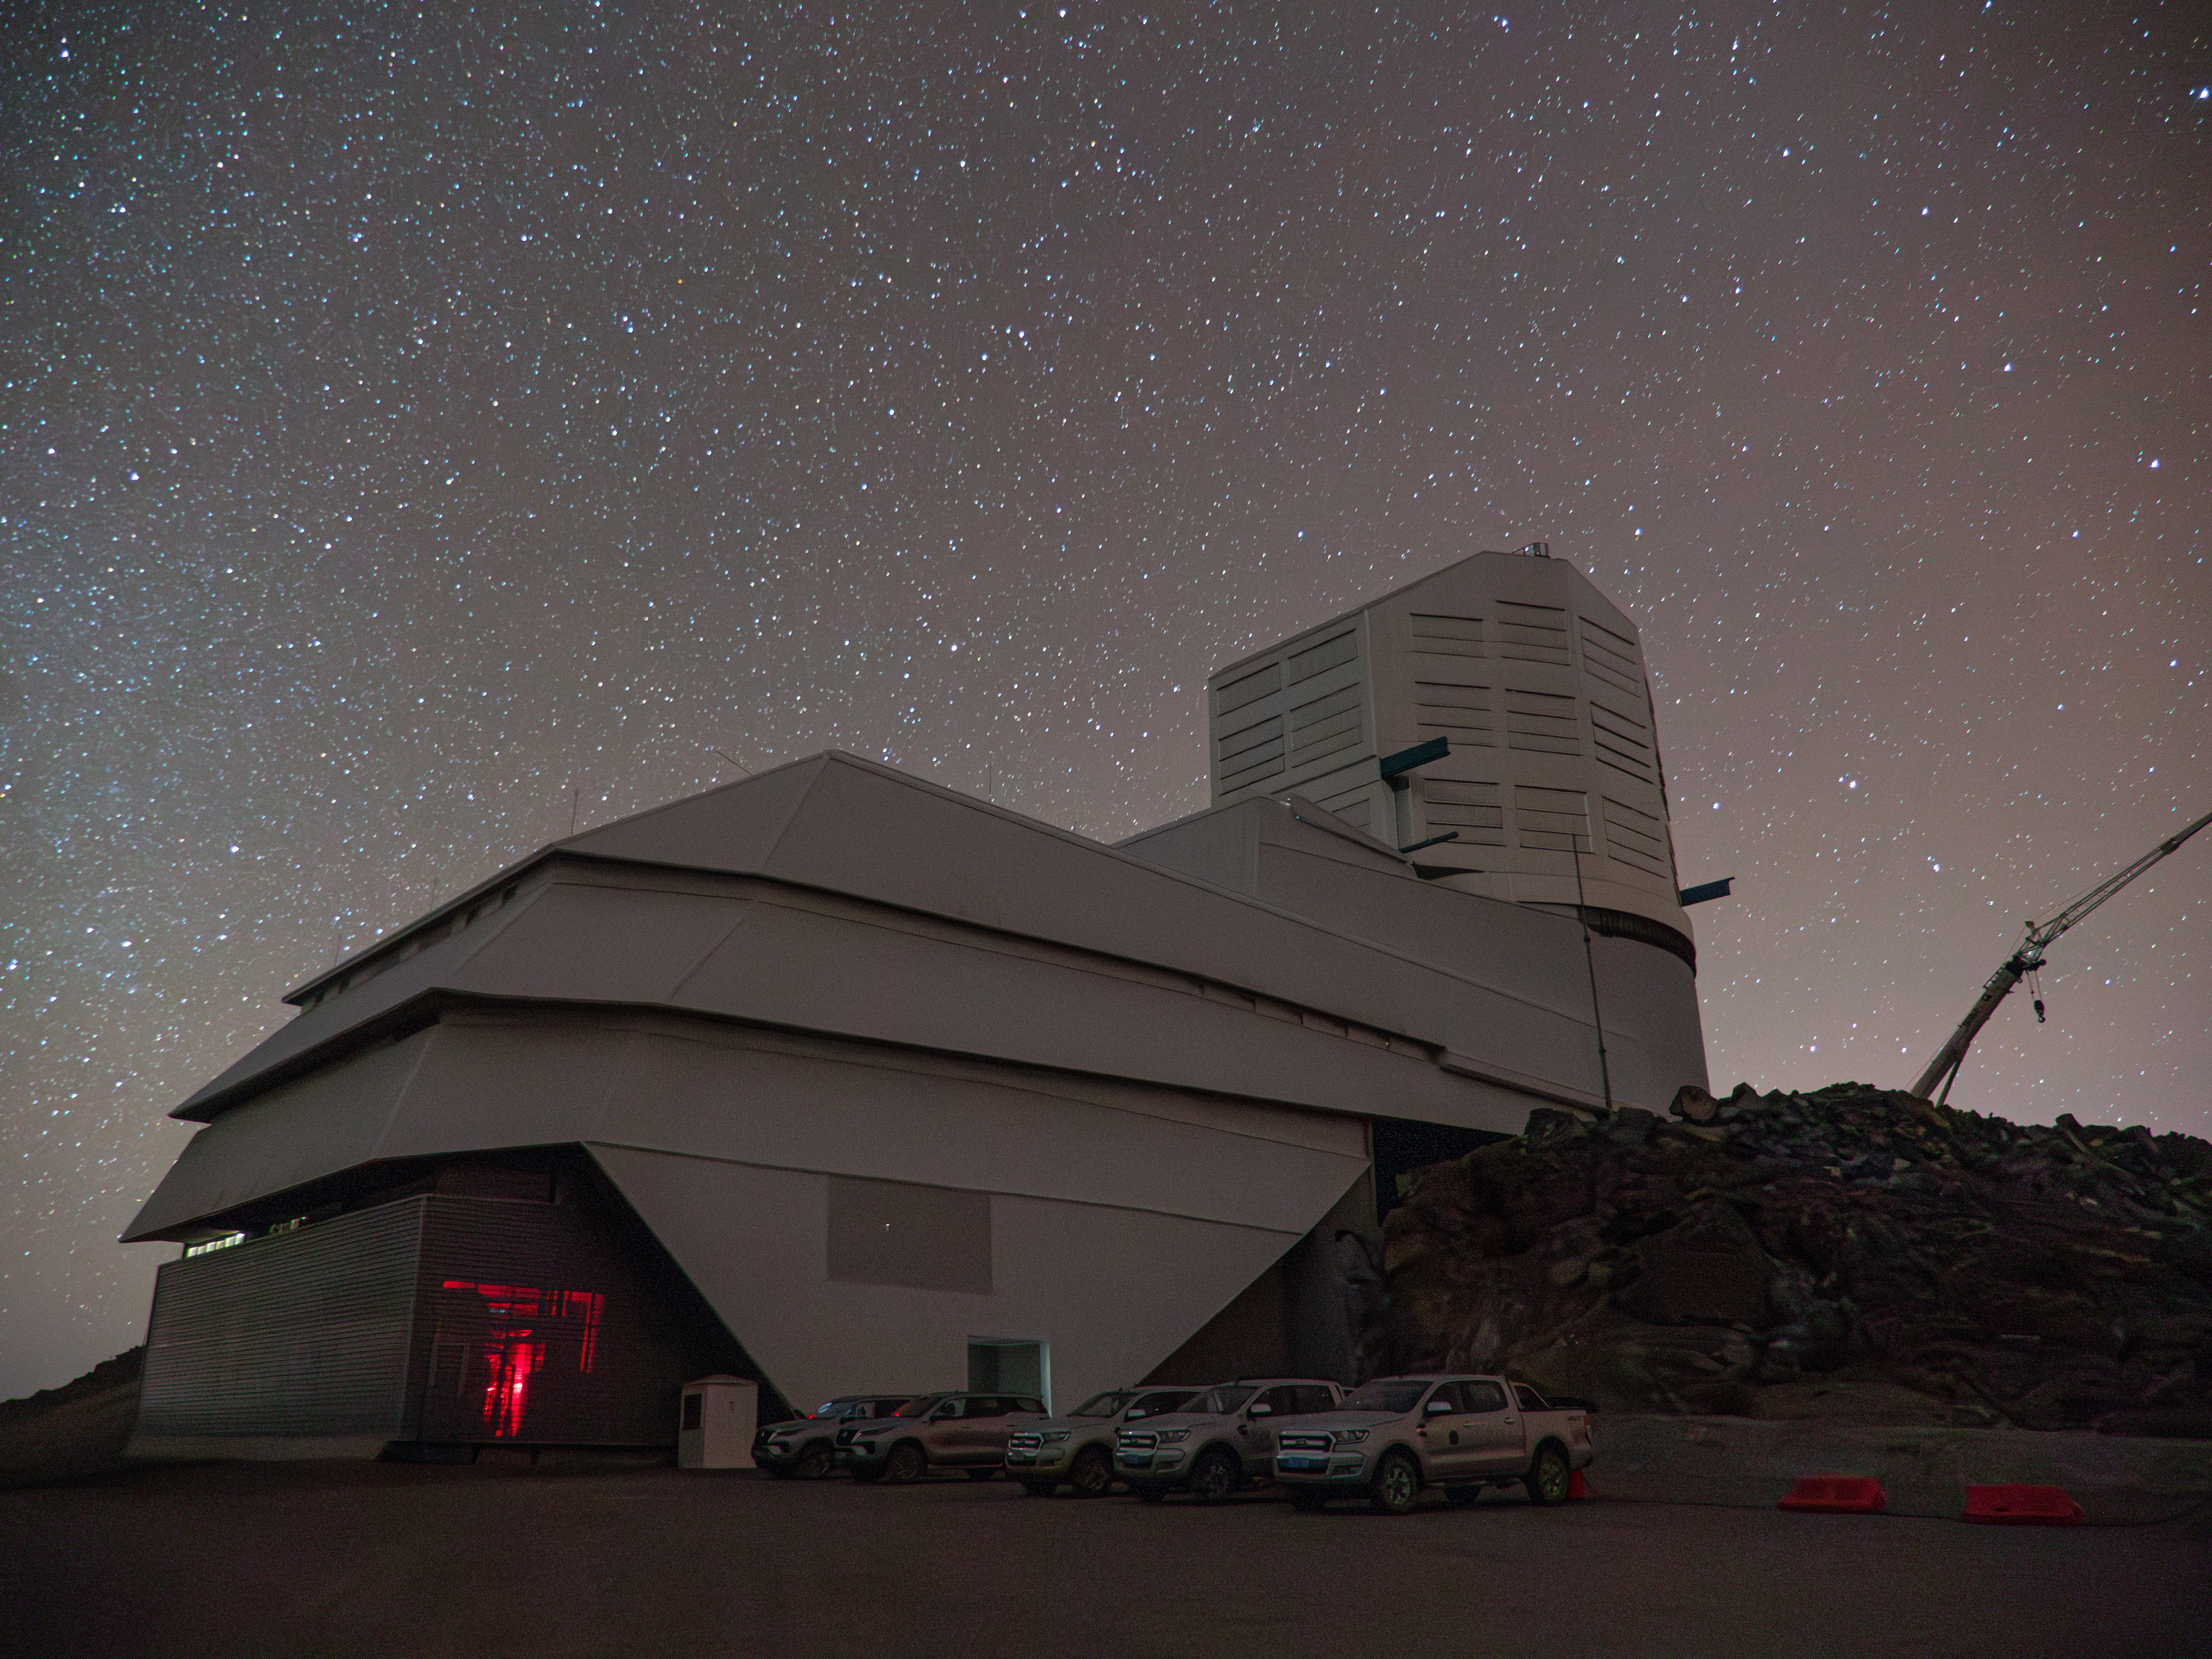

Rubin Under the Stars

Vera C. Rubin Observatory under a starry night sky.

Credit: RubinObs/NOIRLab/SLAC/NSF/DOE/AURA/H. Stockebrand